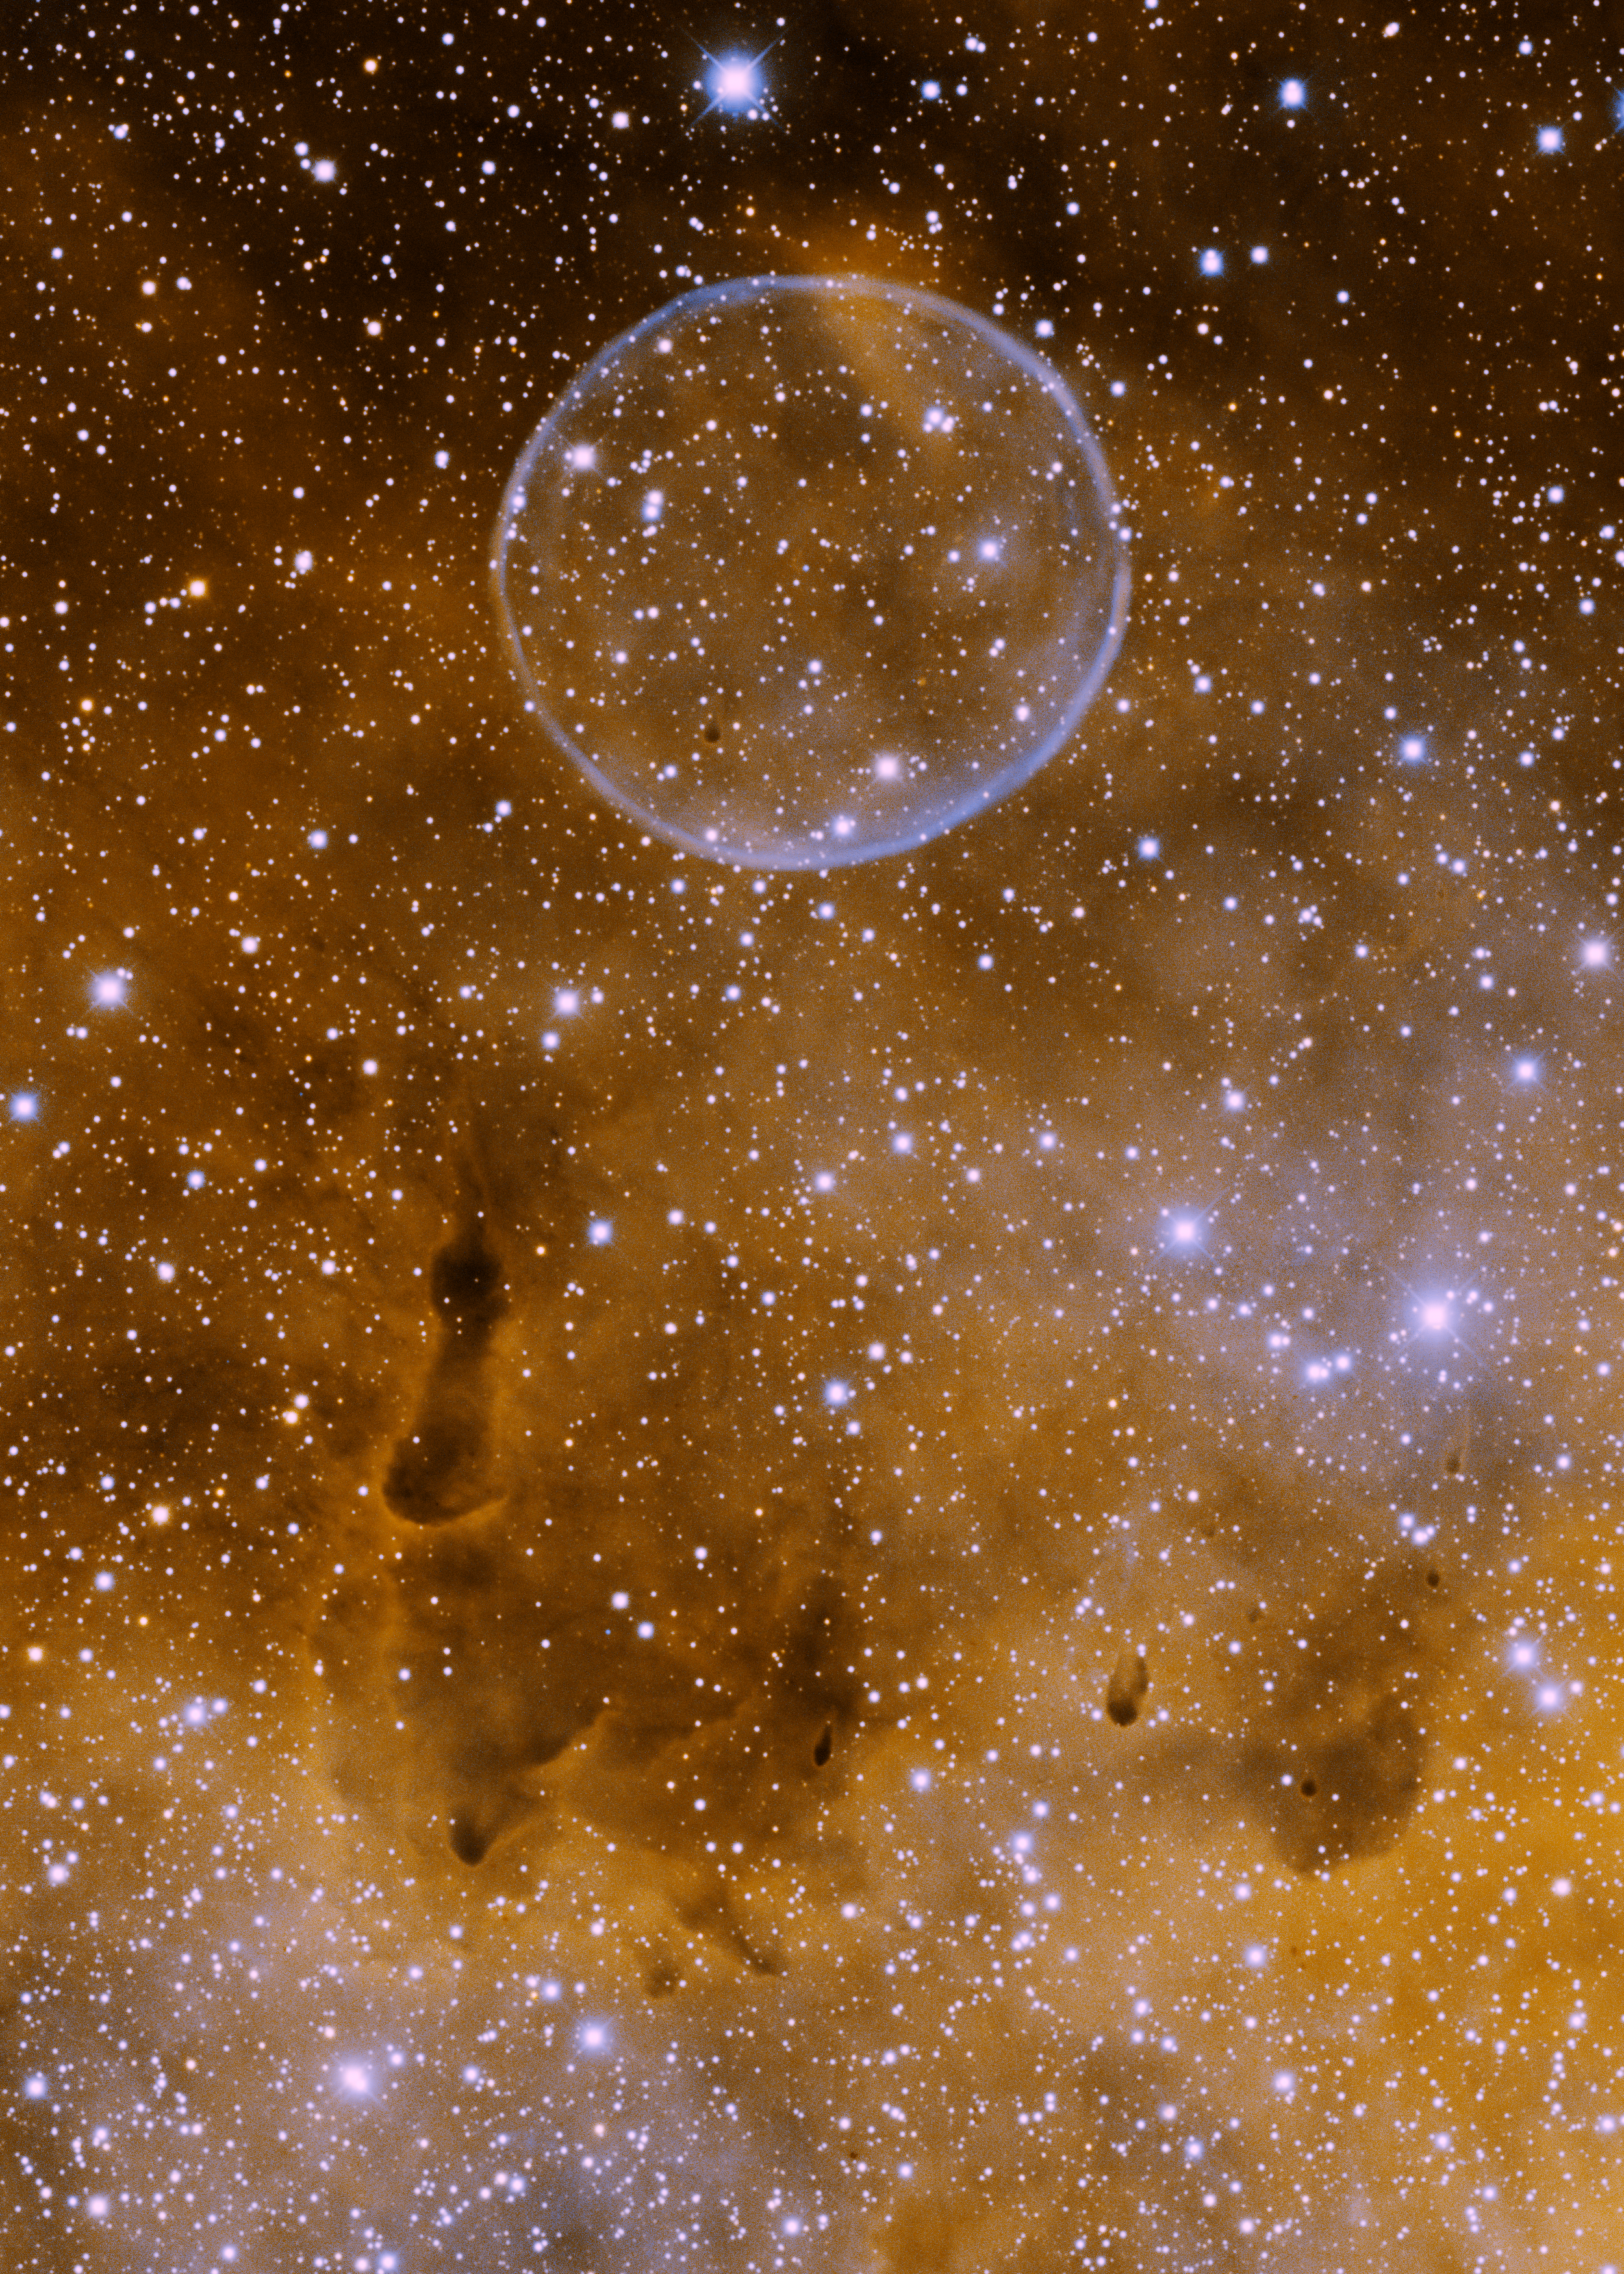

Soap Bubble Nebula, PN G75.5+1.7

Informally known as the "Soap Bubble Nebula", this planetary nebula (officially known as PN G75.5+1.7) was discovered by amateur astronomer Dave Jurasevich on July 6th, 2008. It was noted and reported by Keith Quattrocchi and Mel Helm on July 17th, 2008. This image was obtained with the Kitt Peak Mayall 4-meter telescope on June 19th, 2009 in the H-alpha (orange) and [OIII] (blue) narrowband filters. In this image, north is to the left and east is down. PN G75.5+1.7 is located in the constellation of Cygnus, not far from the Crescent Nebula (NGC 6888). It is embedded in a diffuse nebula which, in conjunction with its faintness, is the reason it was not discovered until recently. The spherical symmetry of the shell is remarkable, making it very similar to Abell 39.

Credit: T. A. Rector/University of Alaska Anchorage, H. Schweiker/WIYN and NOIRLab/NSF/AURA